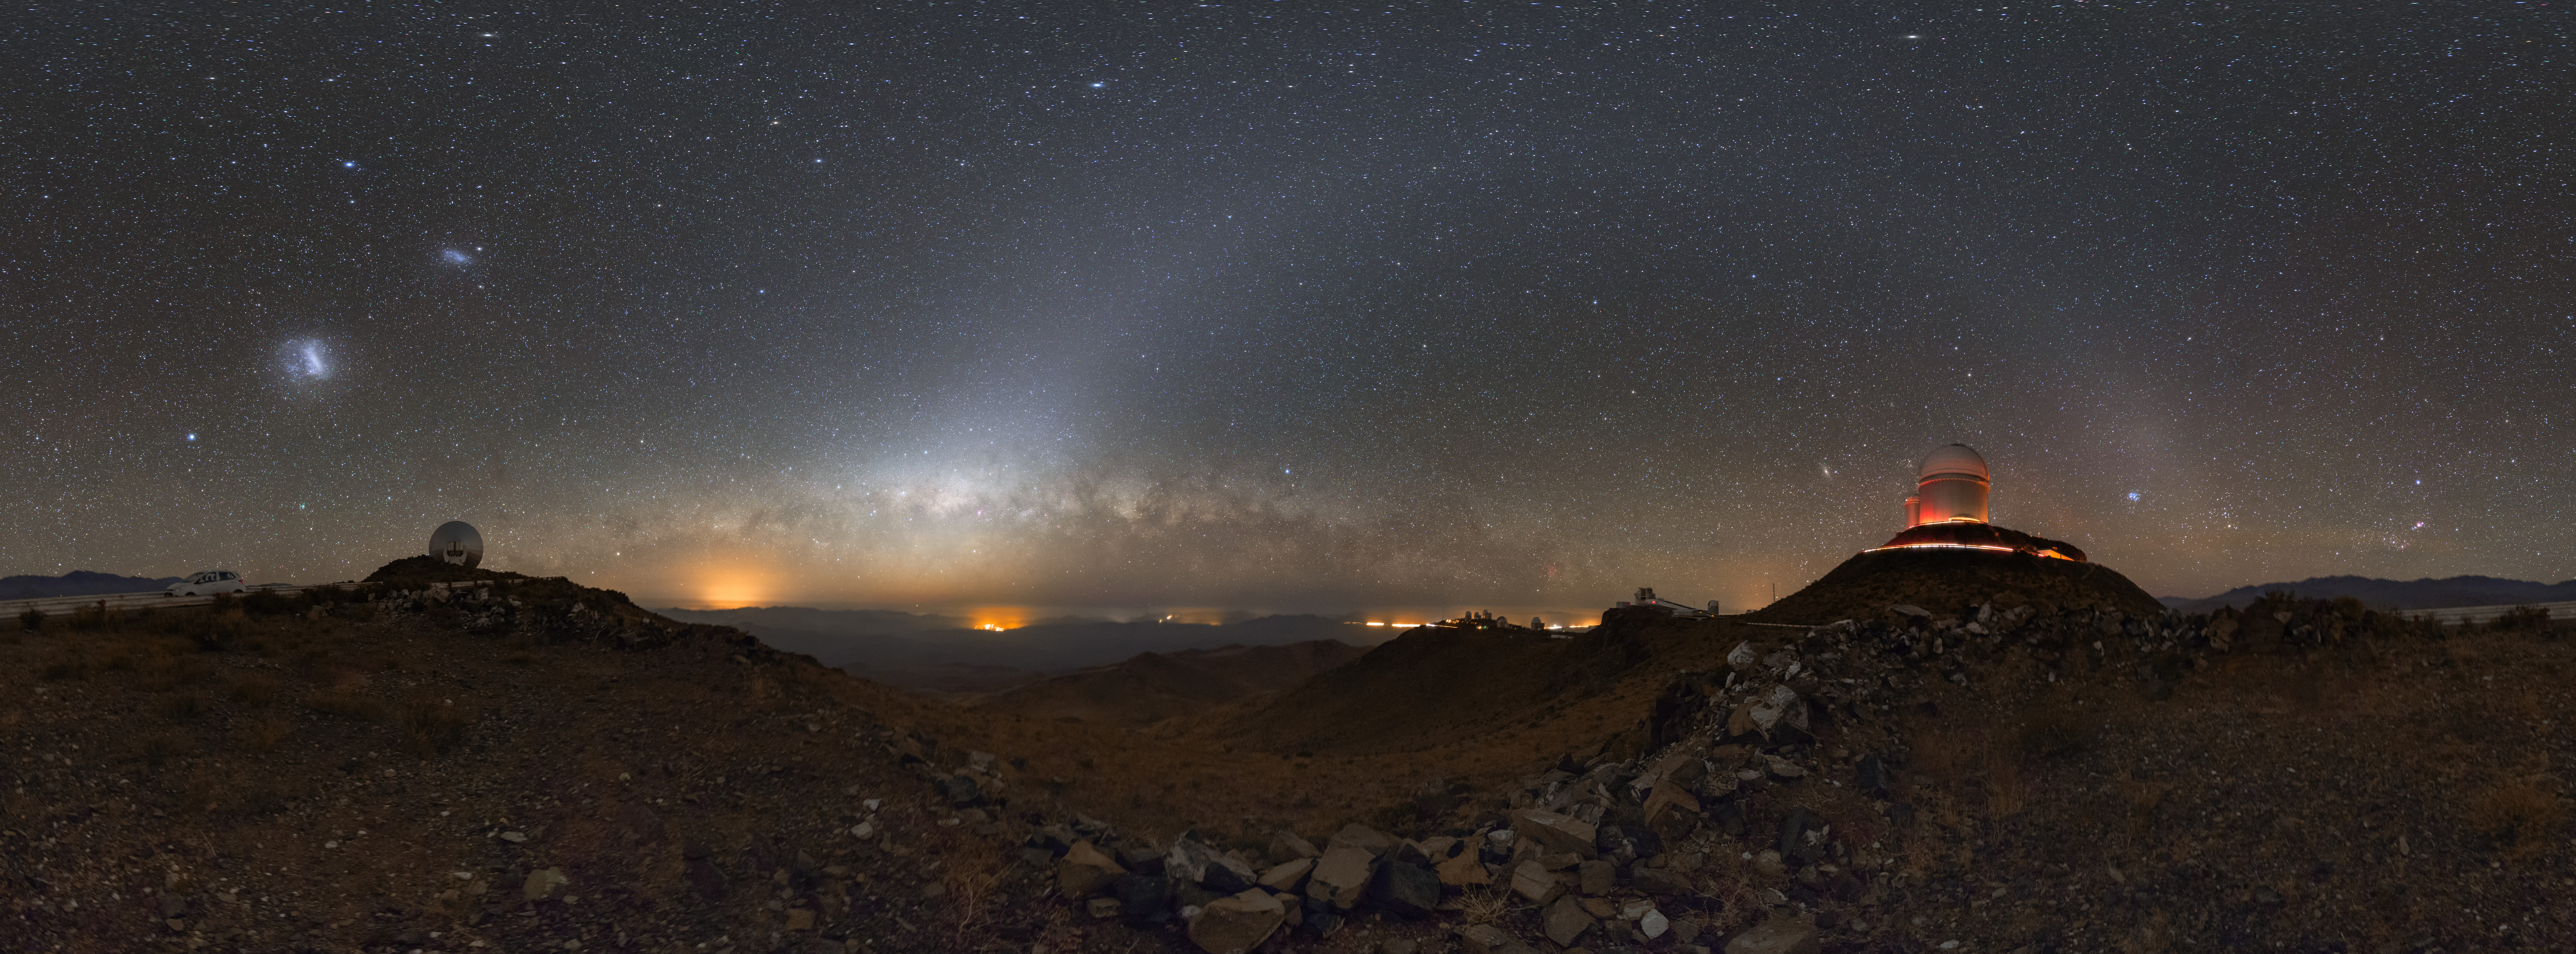

Peeking above the horizon

This image, taken at ESO’s La Silla Observatory in Chile’s Atacama Desert, shows the Milky Way as it peeks above the horizon, with two of the observatory’s telescopes bracketing the starry, dusty band as it stretches across the sky.

To the right stands the domed enclosure of the ESO 3.6-metre telescope and its adjacent smaller sibling, the now-decommissioned Coudé Auxiliary Telescope. To the left is the receiver dish for the Swedish–ESO Submillimetre Telescope, also now decommissioned.

Stretching into the distance to the left, and nearly at the centre of the image, lie the other buildings and telescope enclosures hosted at La Silla, their outlines silhouetted against the glowing sky. Visible in the far distance are city lights which, although faint in absolute terms, can become noticeable over long exposures such as this one. The soft glow of light just to the left of centre, which gently curves through the sky, is called zodiacal light, and it’s sunlight scattered by dust particles in the plane of the Solar System.

Credit: ESO/P. Horálek